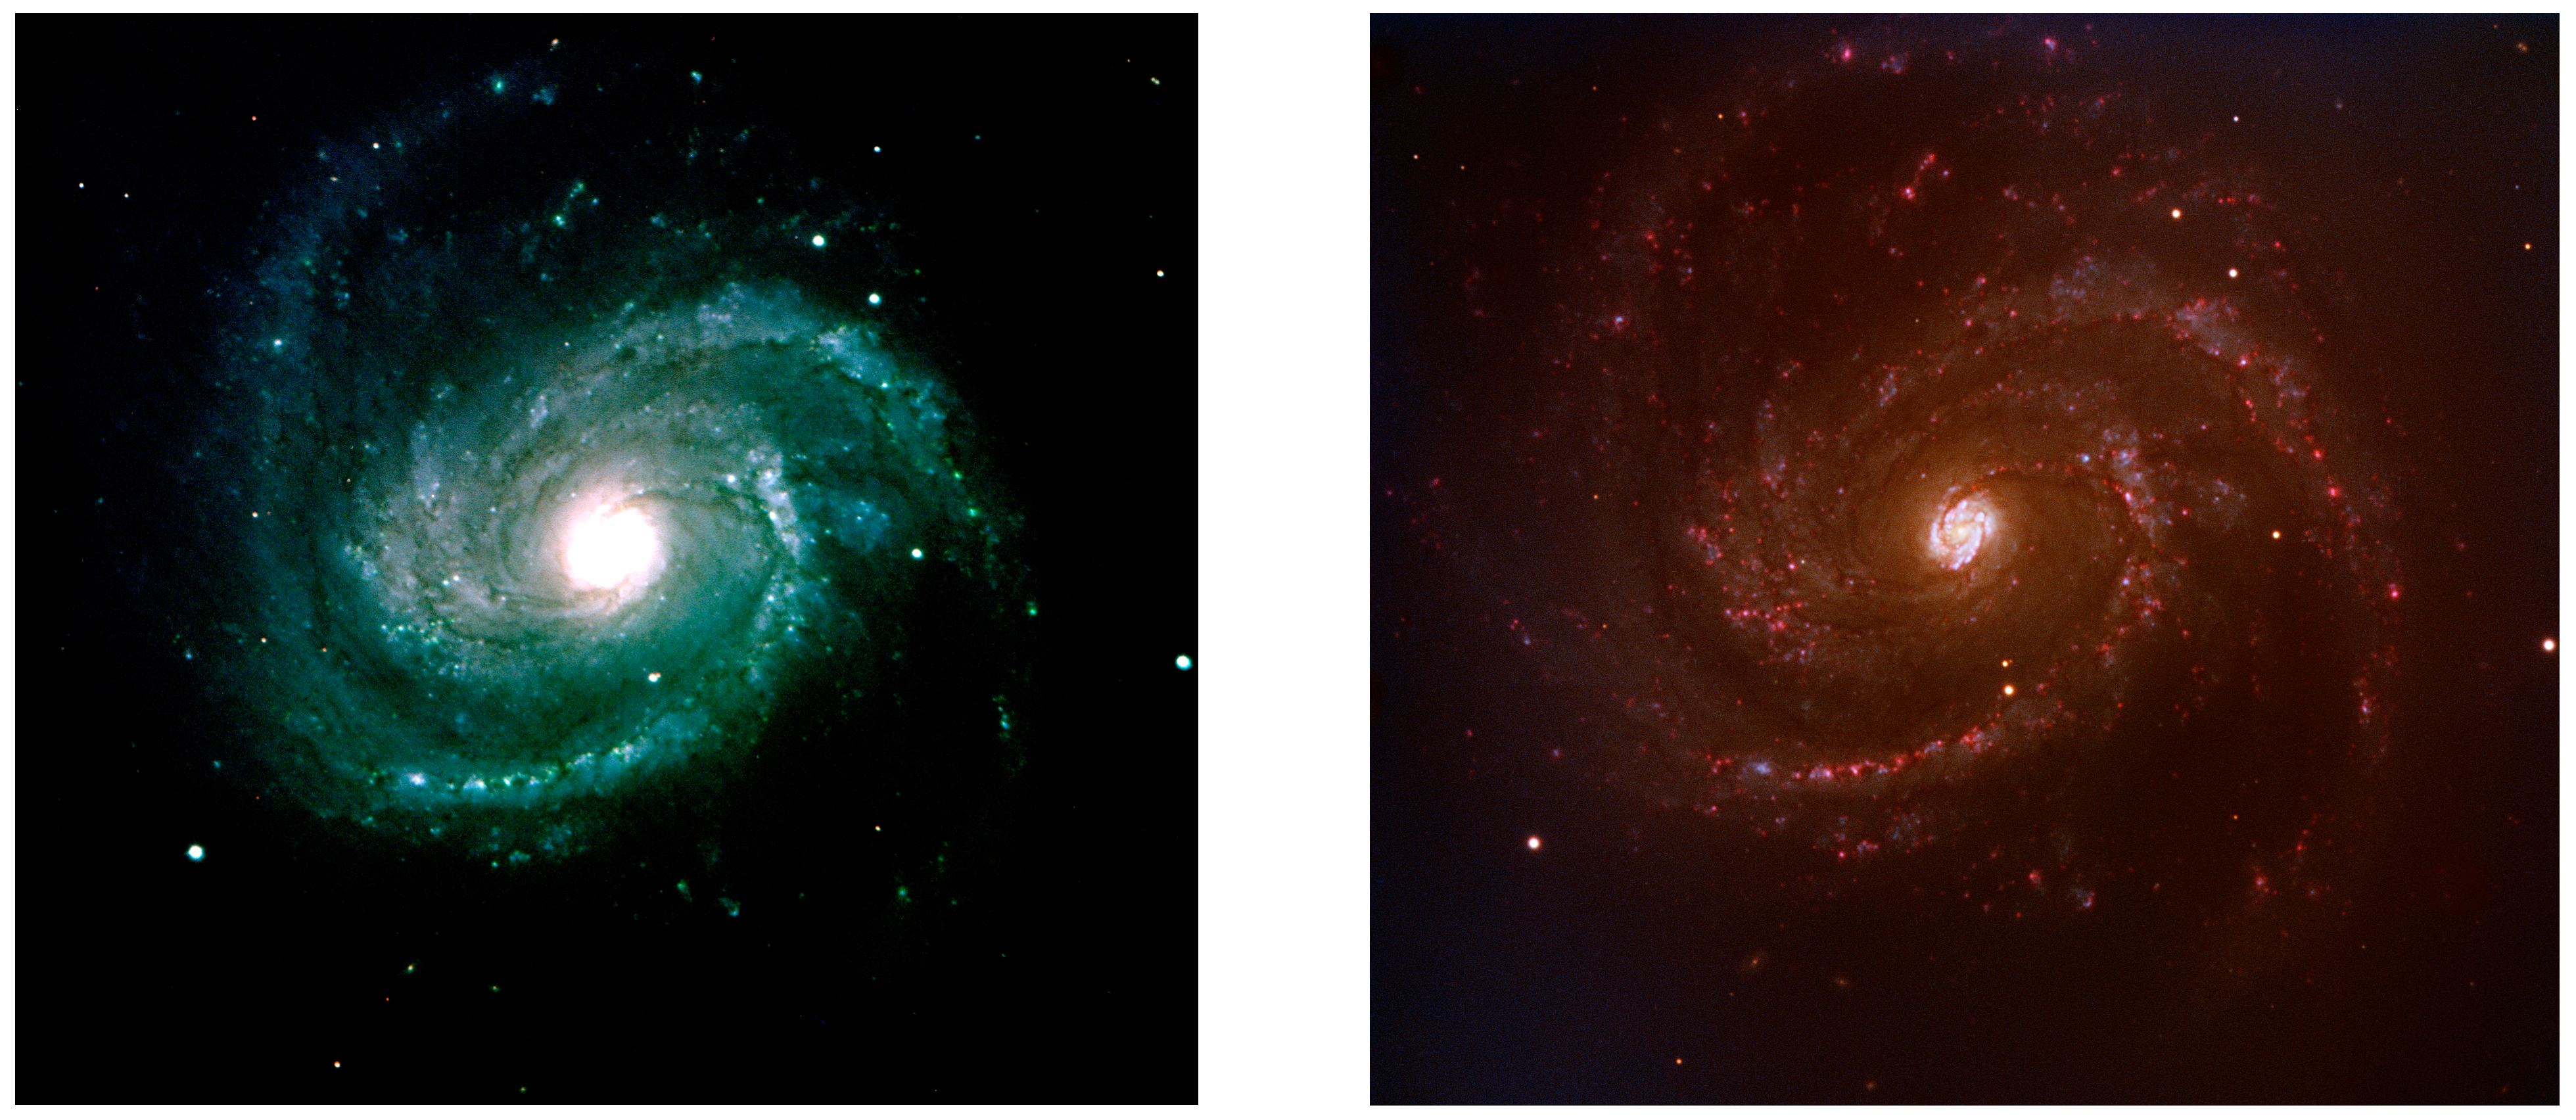

SN 2006X in Messier 100

Comparison between two images of Messier 100, taken in March 2002 with the VIMOS instrument on Melipal (VLT) and in February 2006 with FORS1 on Kueyen (VLT). The difference in colours comes from the different filters used. The supernova SN 2006X is clearly present in the FORS1 image as the bright object in the middle, just above the lower main spiral arm. It is not seen in the VIMOS image.

Credit: ESO